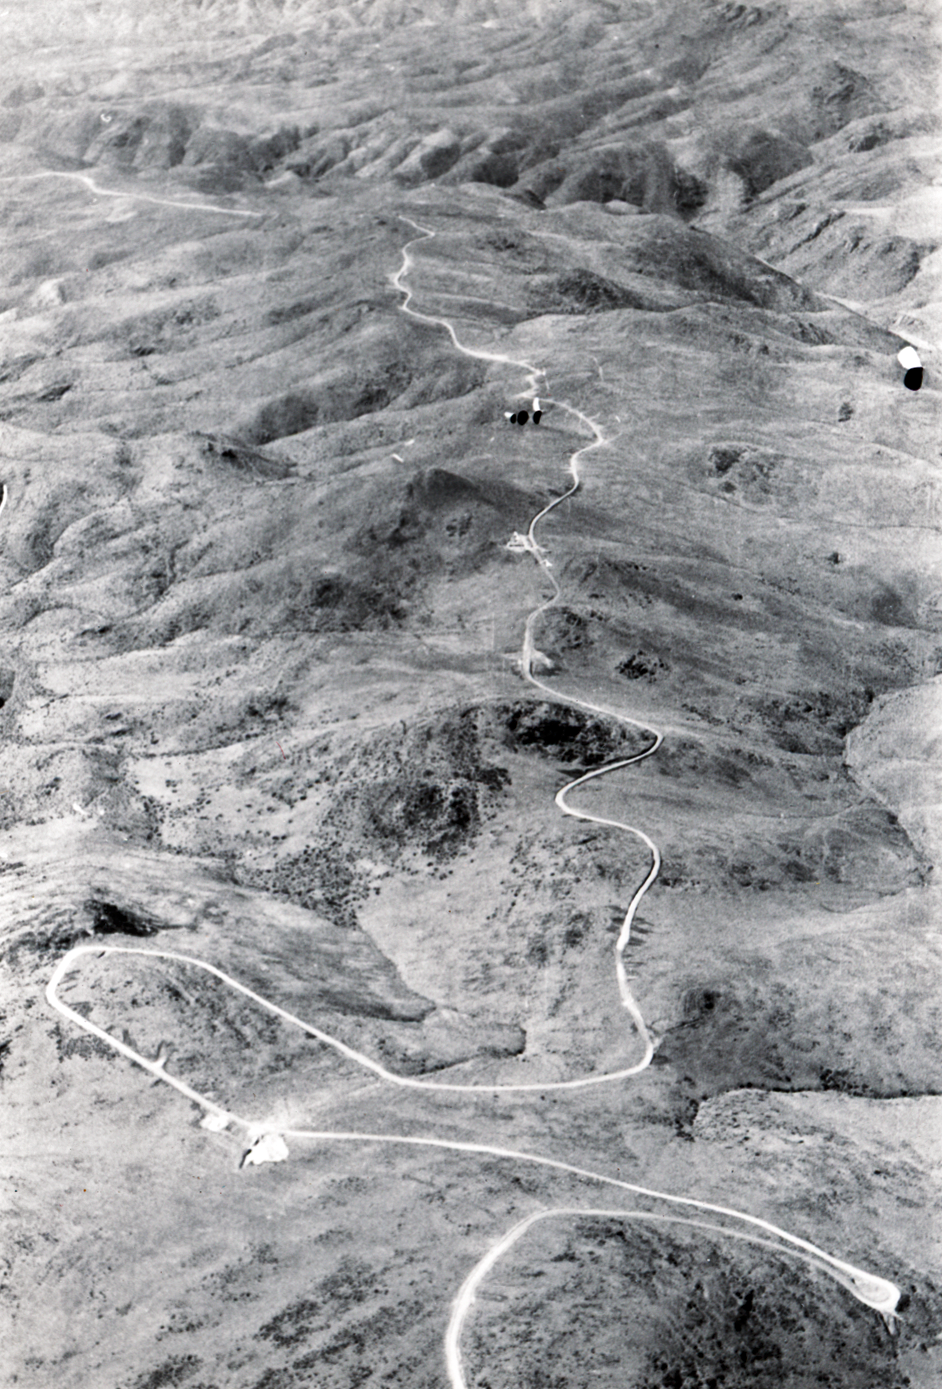

Mountain portrait

Aerial view of the La Silla Observatory, 1966. A long stretch of the access road. Pelicano is outside the top margin and the actual mountain starts at the bottom of this picture.

Credit: ESO/R.Holder